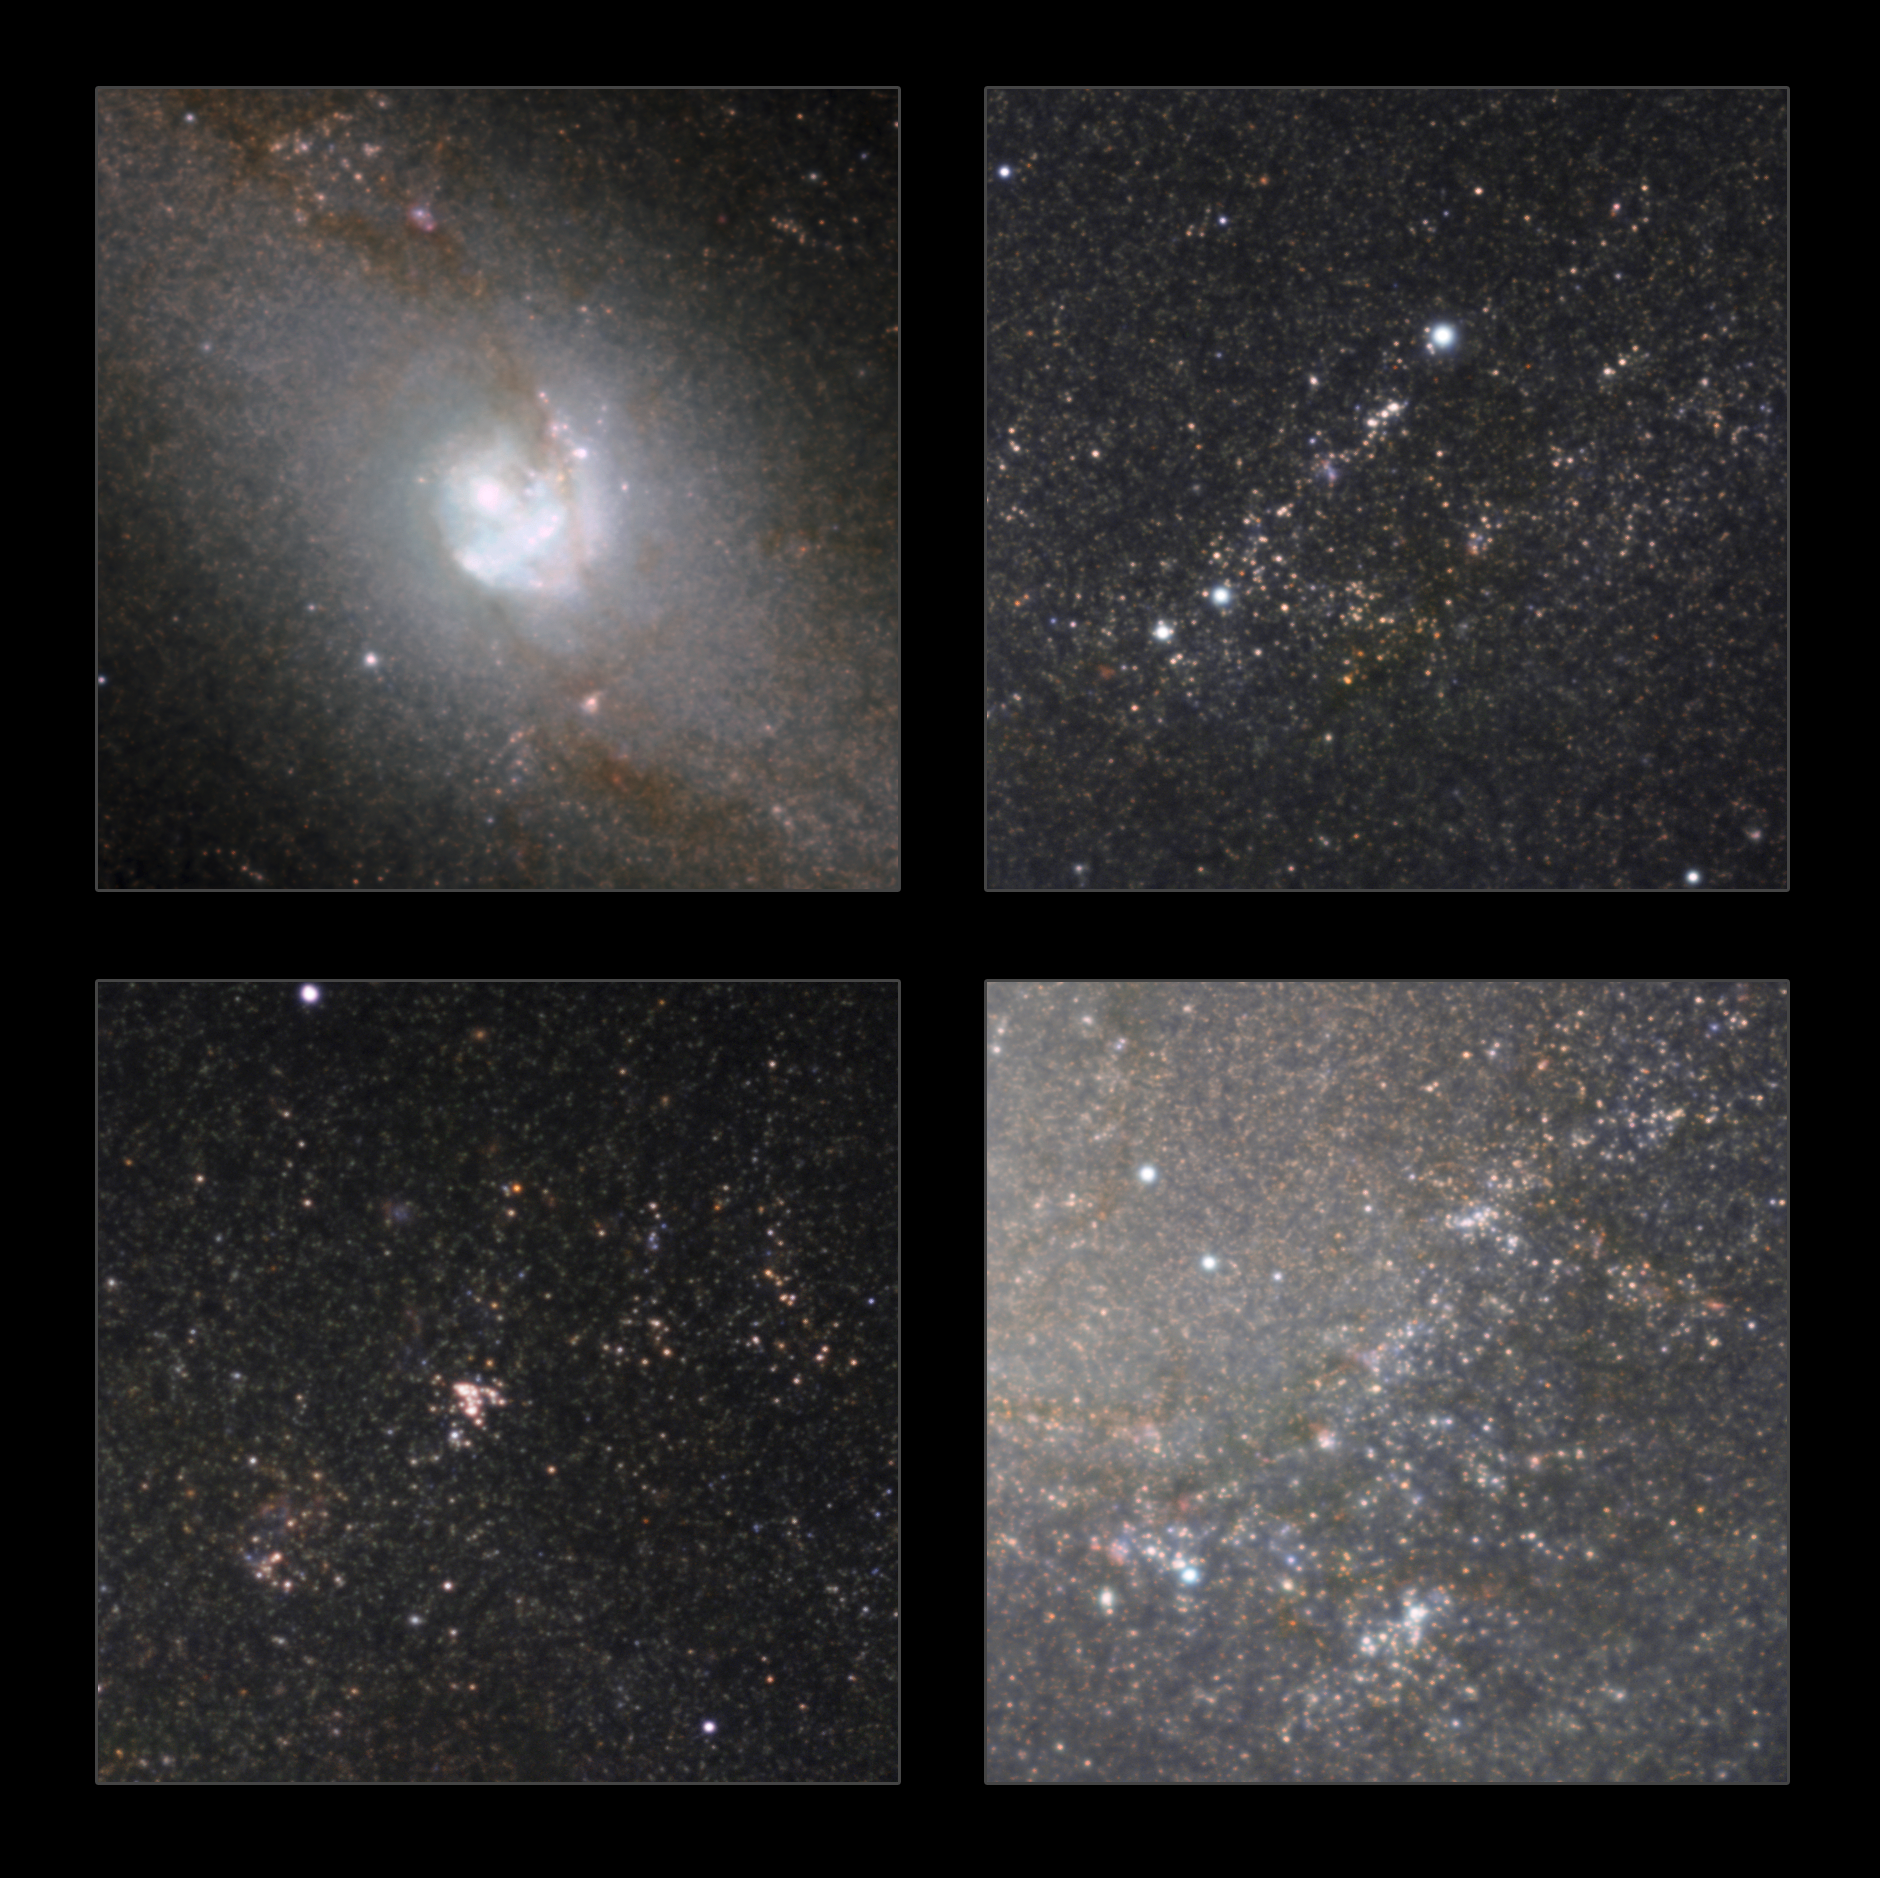

Highlights of the HAWK-I infrared image of Messier 83

Some highlights from the infrared view of the classic spiral galaxy Messier 83 taken with the HAWK-I camera on ESO’s Very Large Telescope. As well as showing the structure of the galaxy without the obscuring effect of dust, huge numbers of stars within the galaxy are revealed.

Credit: ESO/M. Gieles. Acknowledgement: Mischa Schirmer